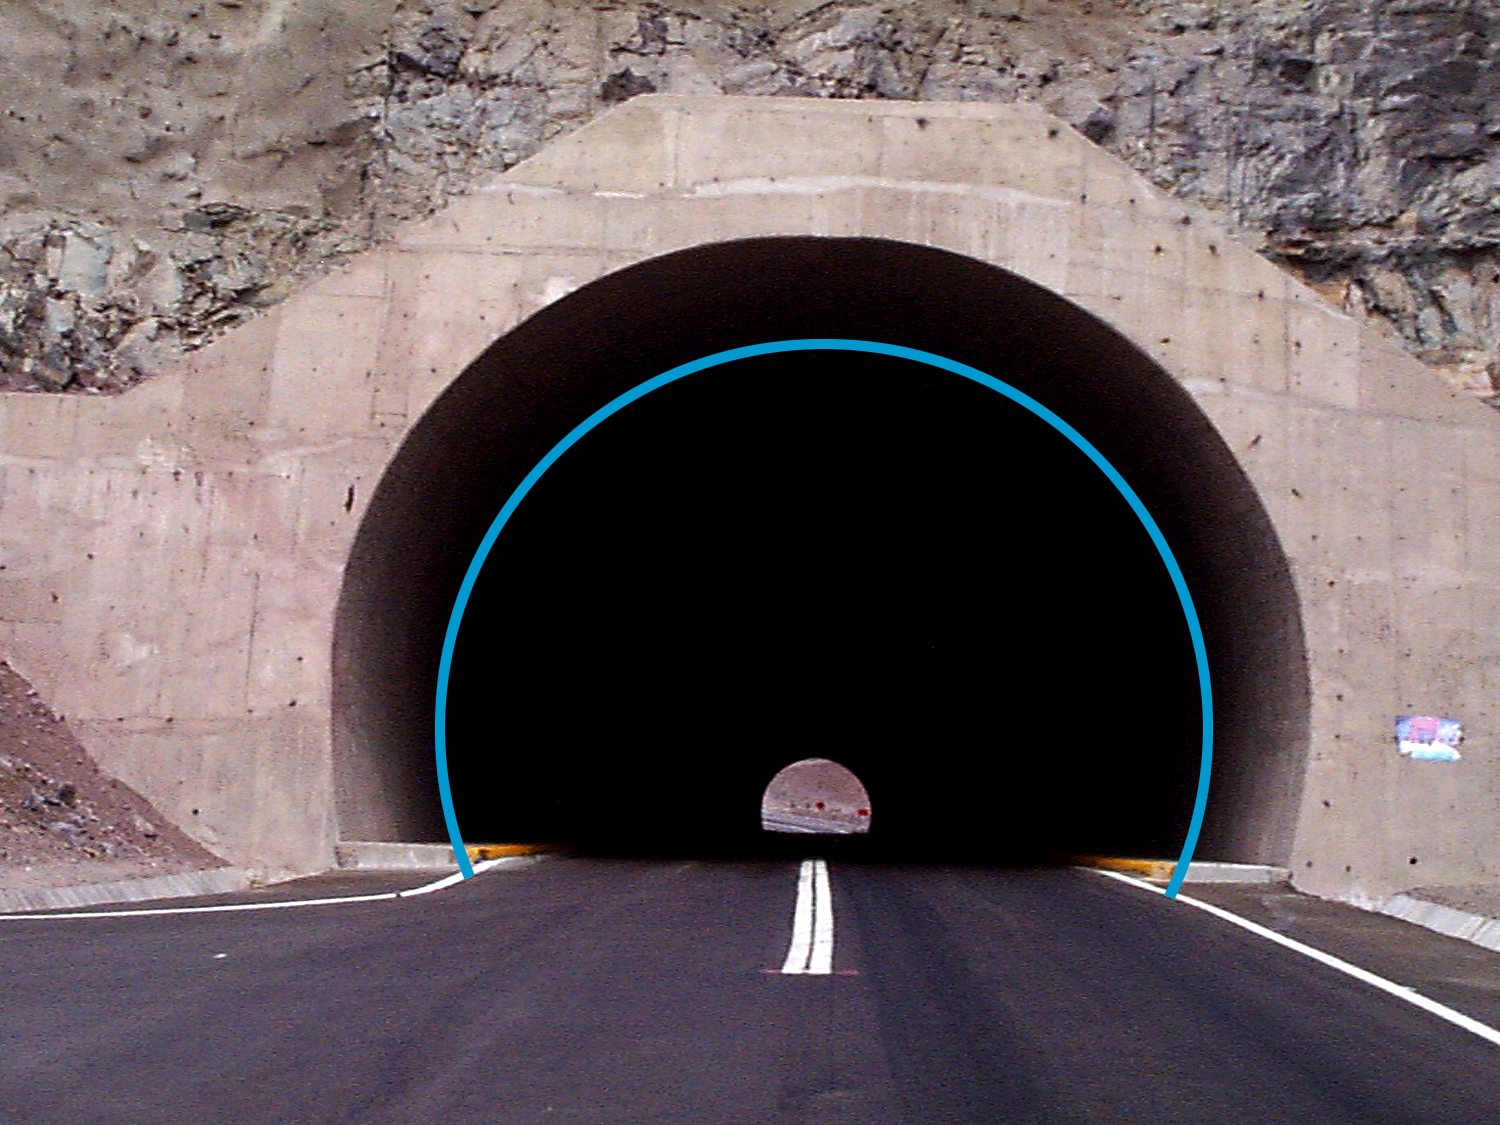

Gemini 8-meter telescopes project

Puclaro dam tunnel, March 9th 1998. The circle defines an 8-meter diameter within the 10-meter tunnel.

Credit: NOIRLab/NSF/AURA